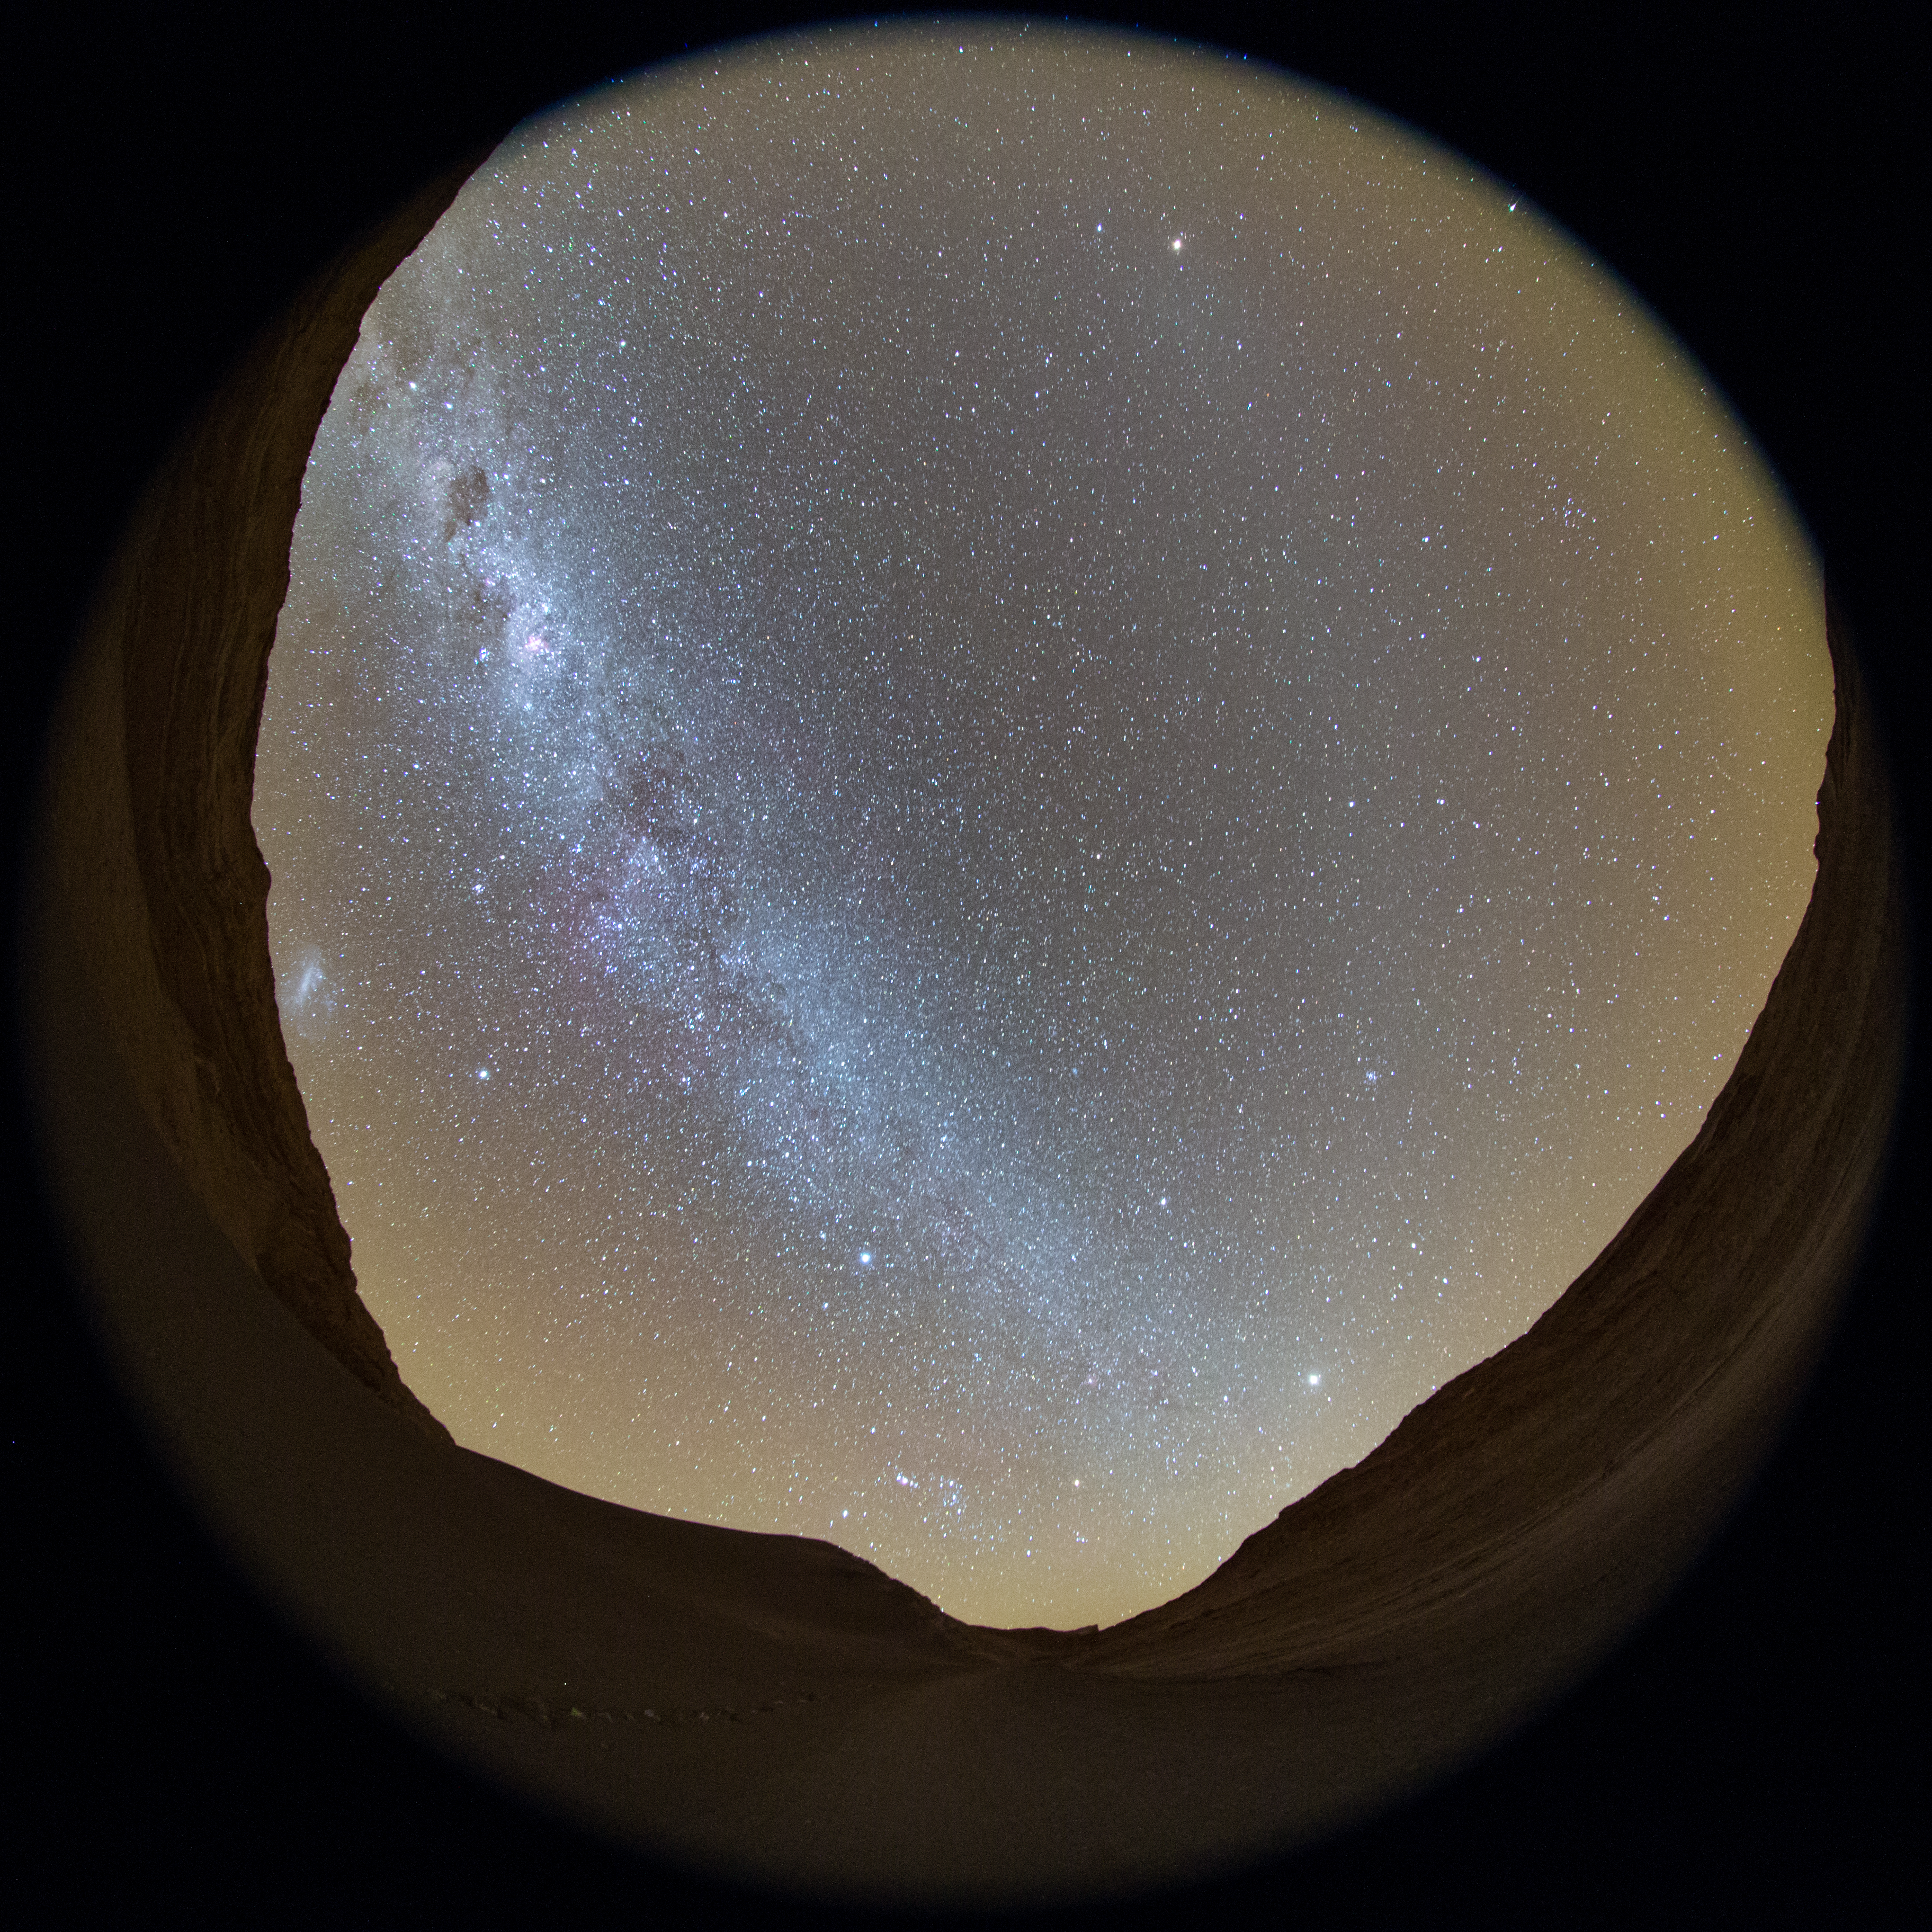

Milky Way stretches across the Chilean night sky

The Chilean night sky revealed in this fish-eye (fulldome) view from the Atacama Desert. The Milky Way can be seen to stretch across the sky. The constellation of Orion can be seen towards the end of the road which extends ahead. To the left, the Large Magellanic Cloud can be seen, as a bright smudge on the horizon.

Credit: ESO/B. Tafreshi (twanight.org)